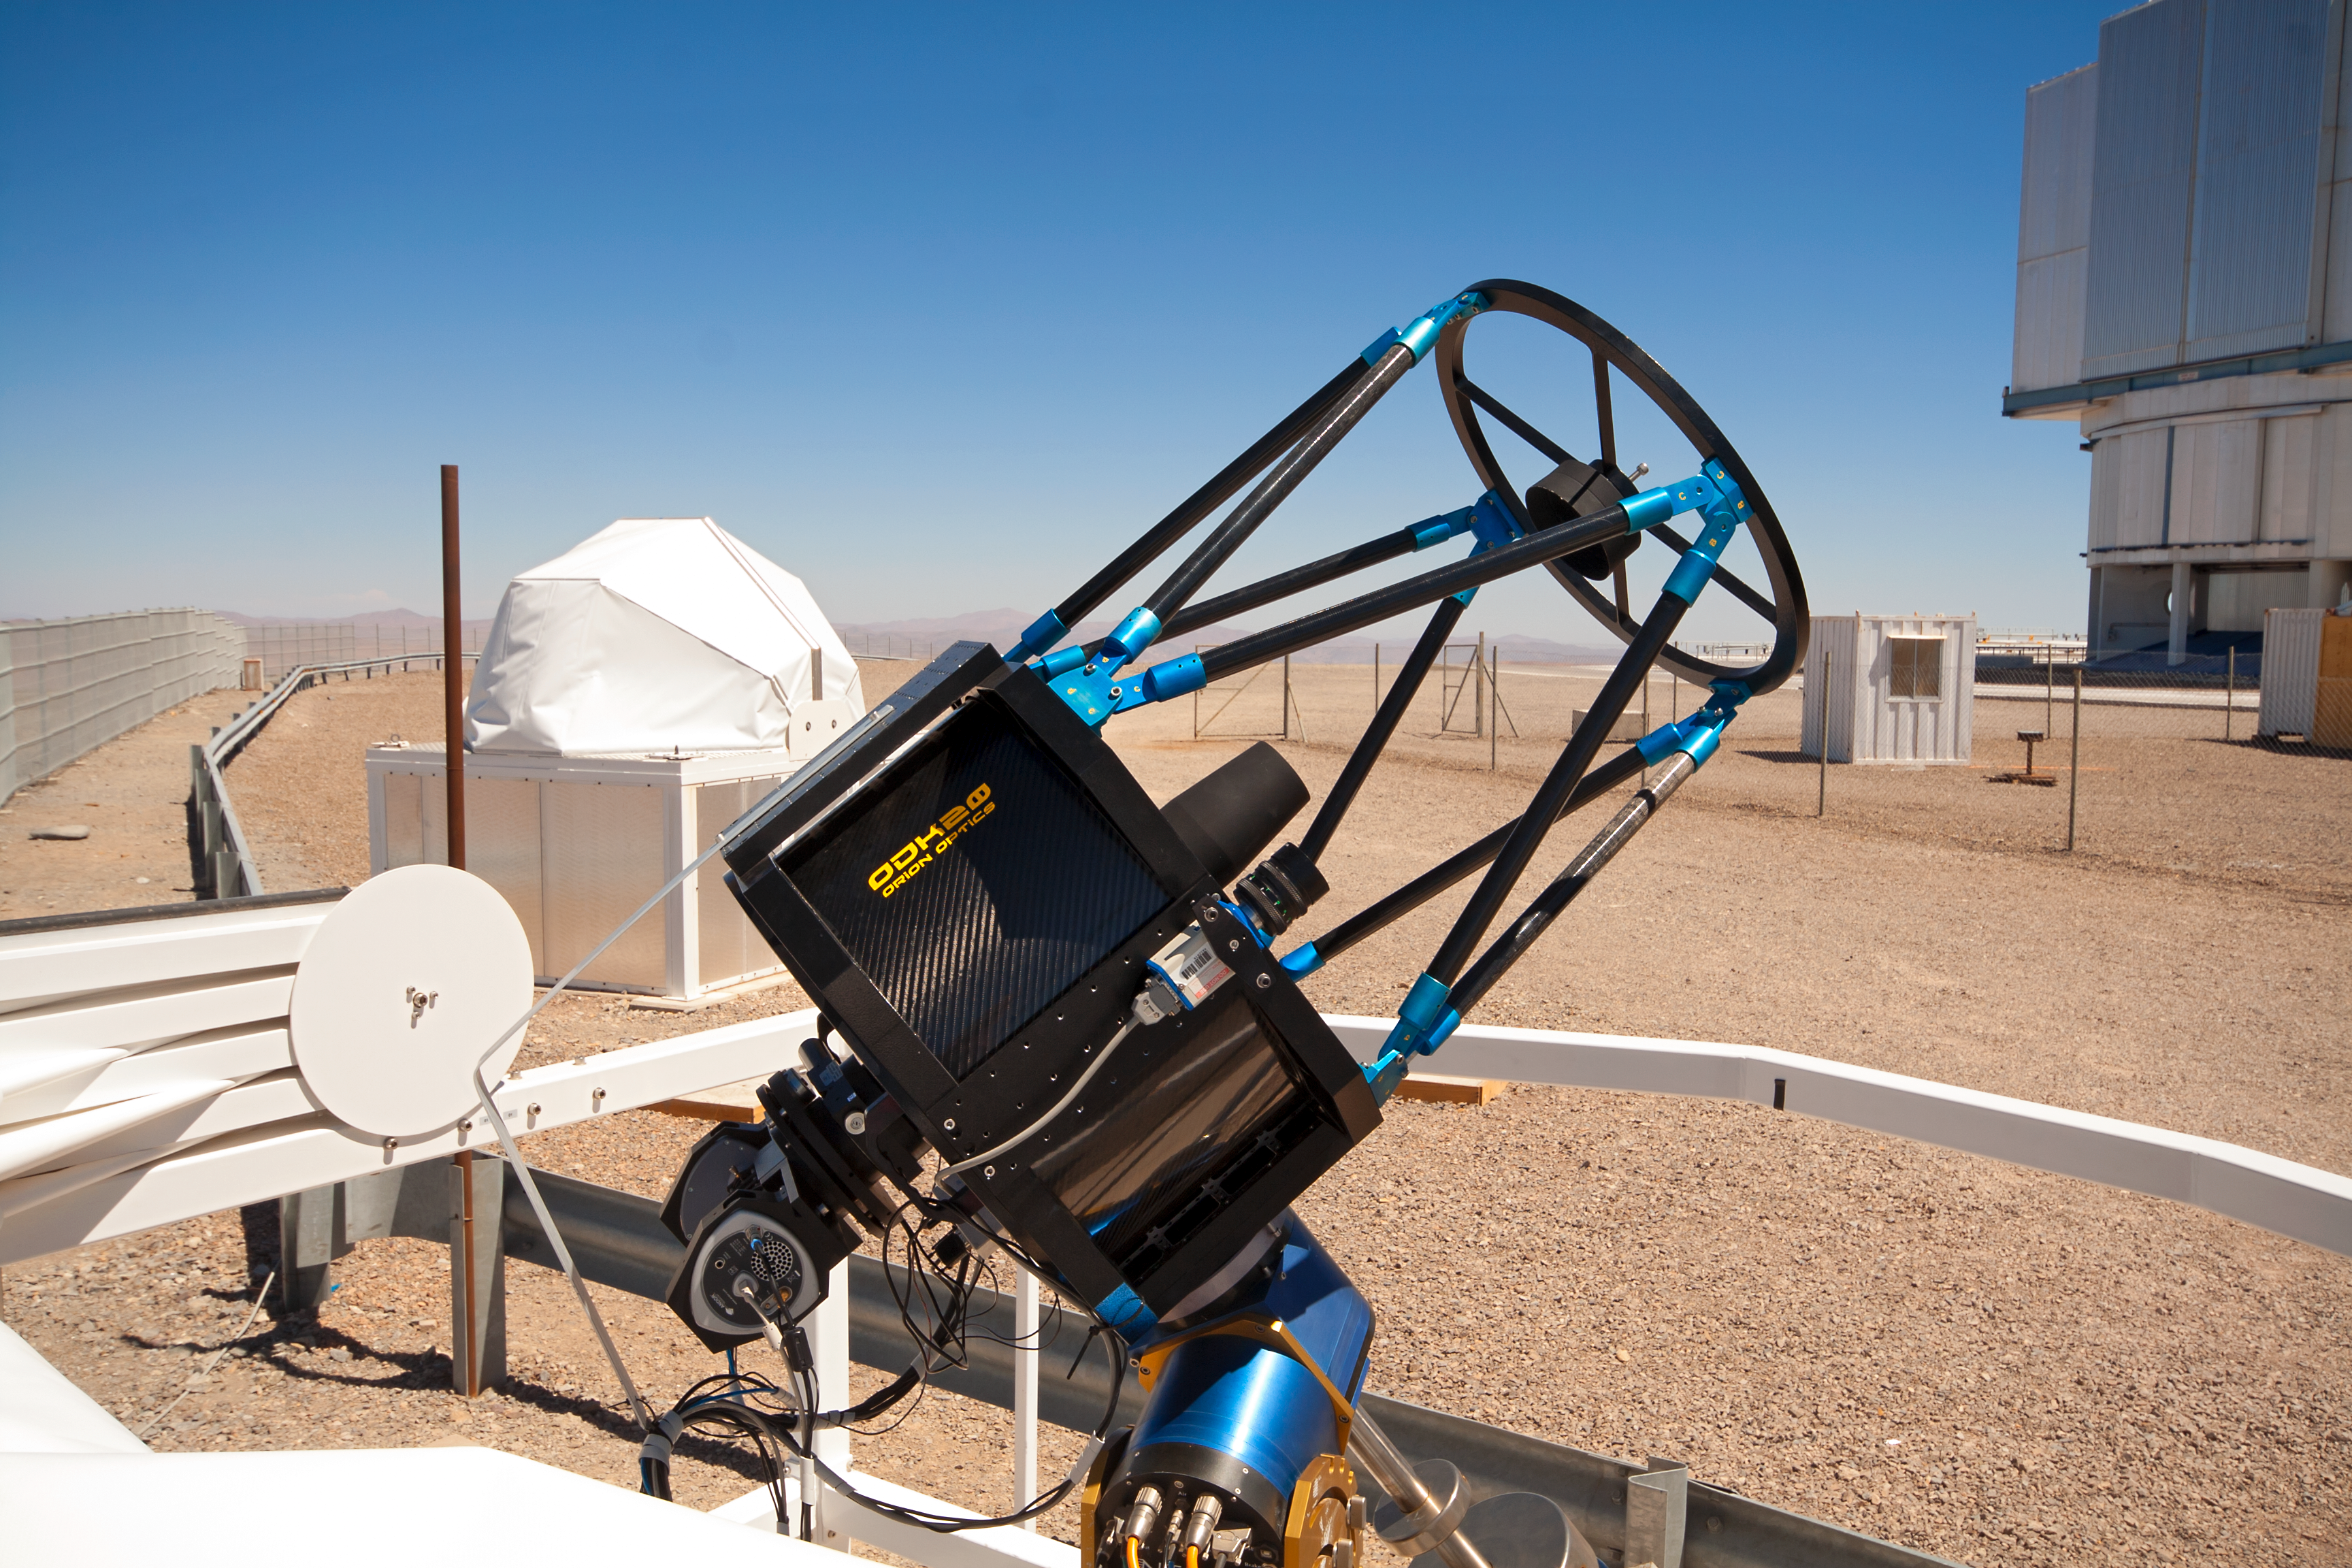

SLODAR instrument at Paranal

This small telescope feeds an instrument that monitors the vertical profile of the atmospheric turbulence, using the so-called “Slope Detection and Ranging (SLODAR)” technique. The instrument, developed by Durham University and ESO, was installed at ESO’s Paranal Observatory in March 2011 for a statistical characterisation of the site, and is seen here during its commissioning process. In the background, on the right, the enclosure of the 8.2-metre Yepun telescope is partially visible, on the east side of the VLT platform.

Credit: T. Butterley/ESO